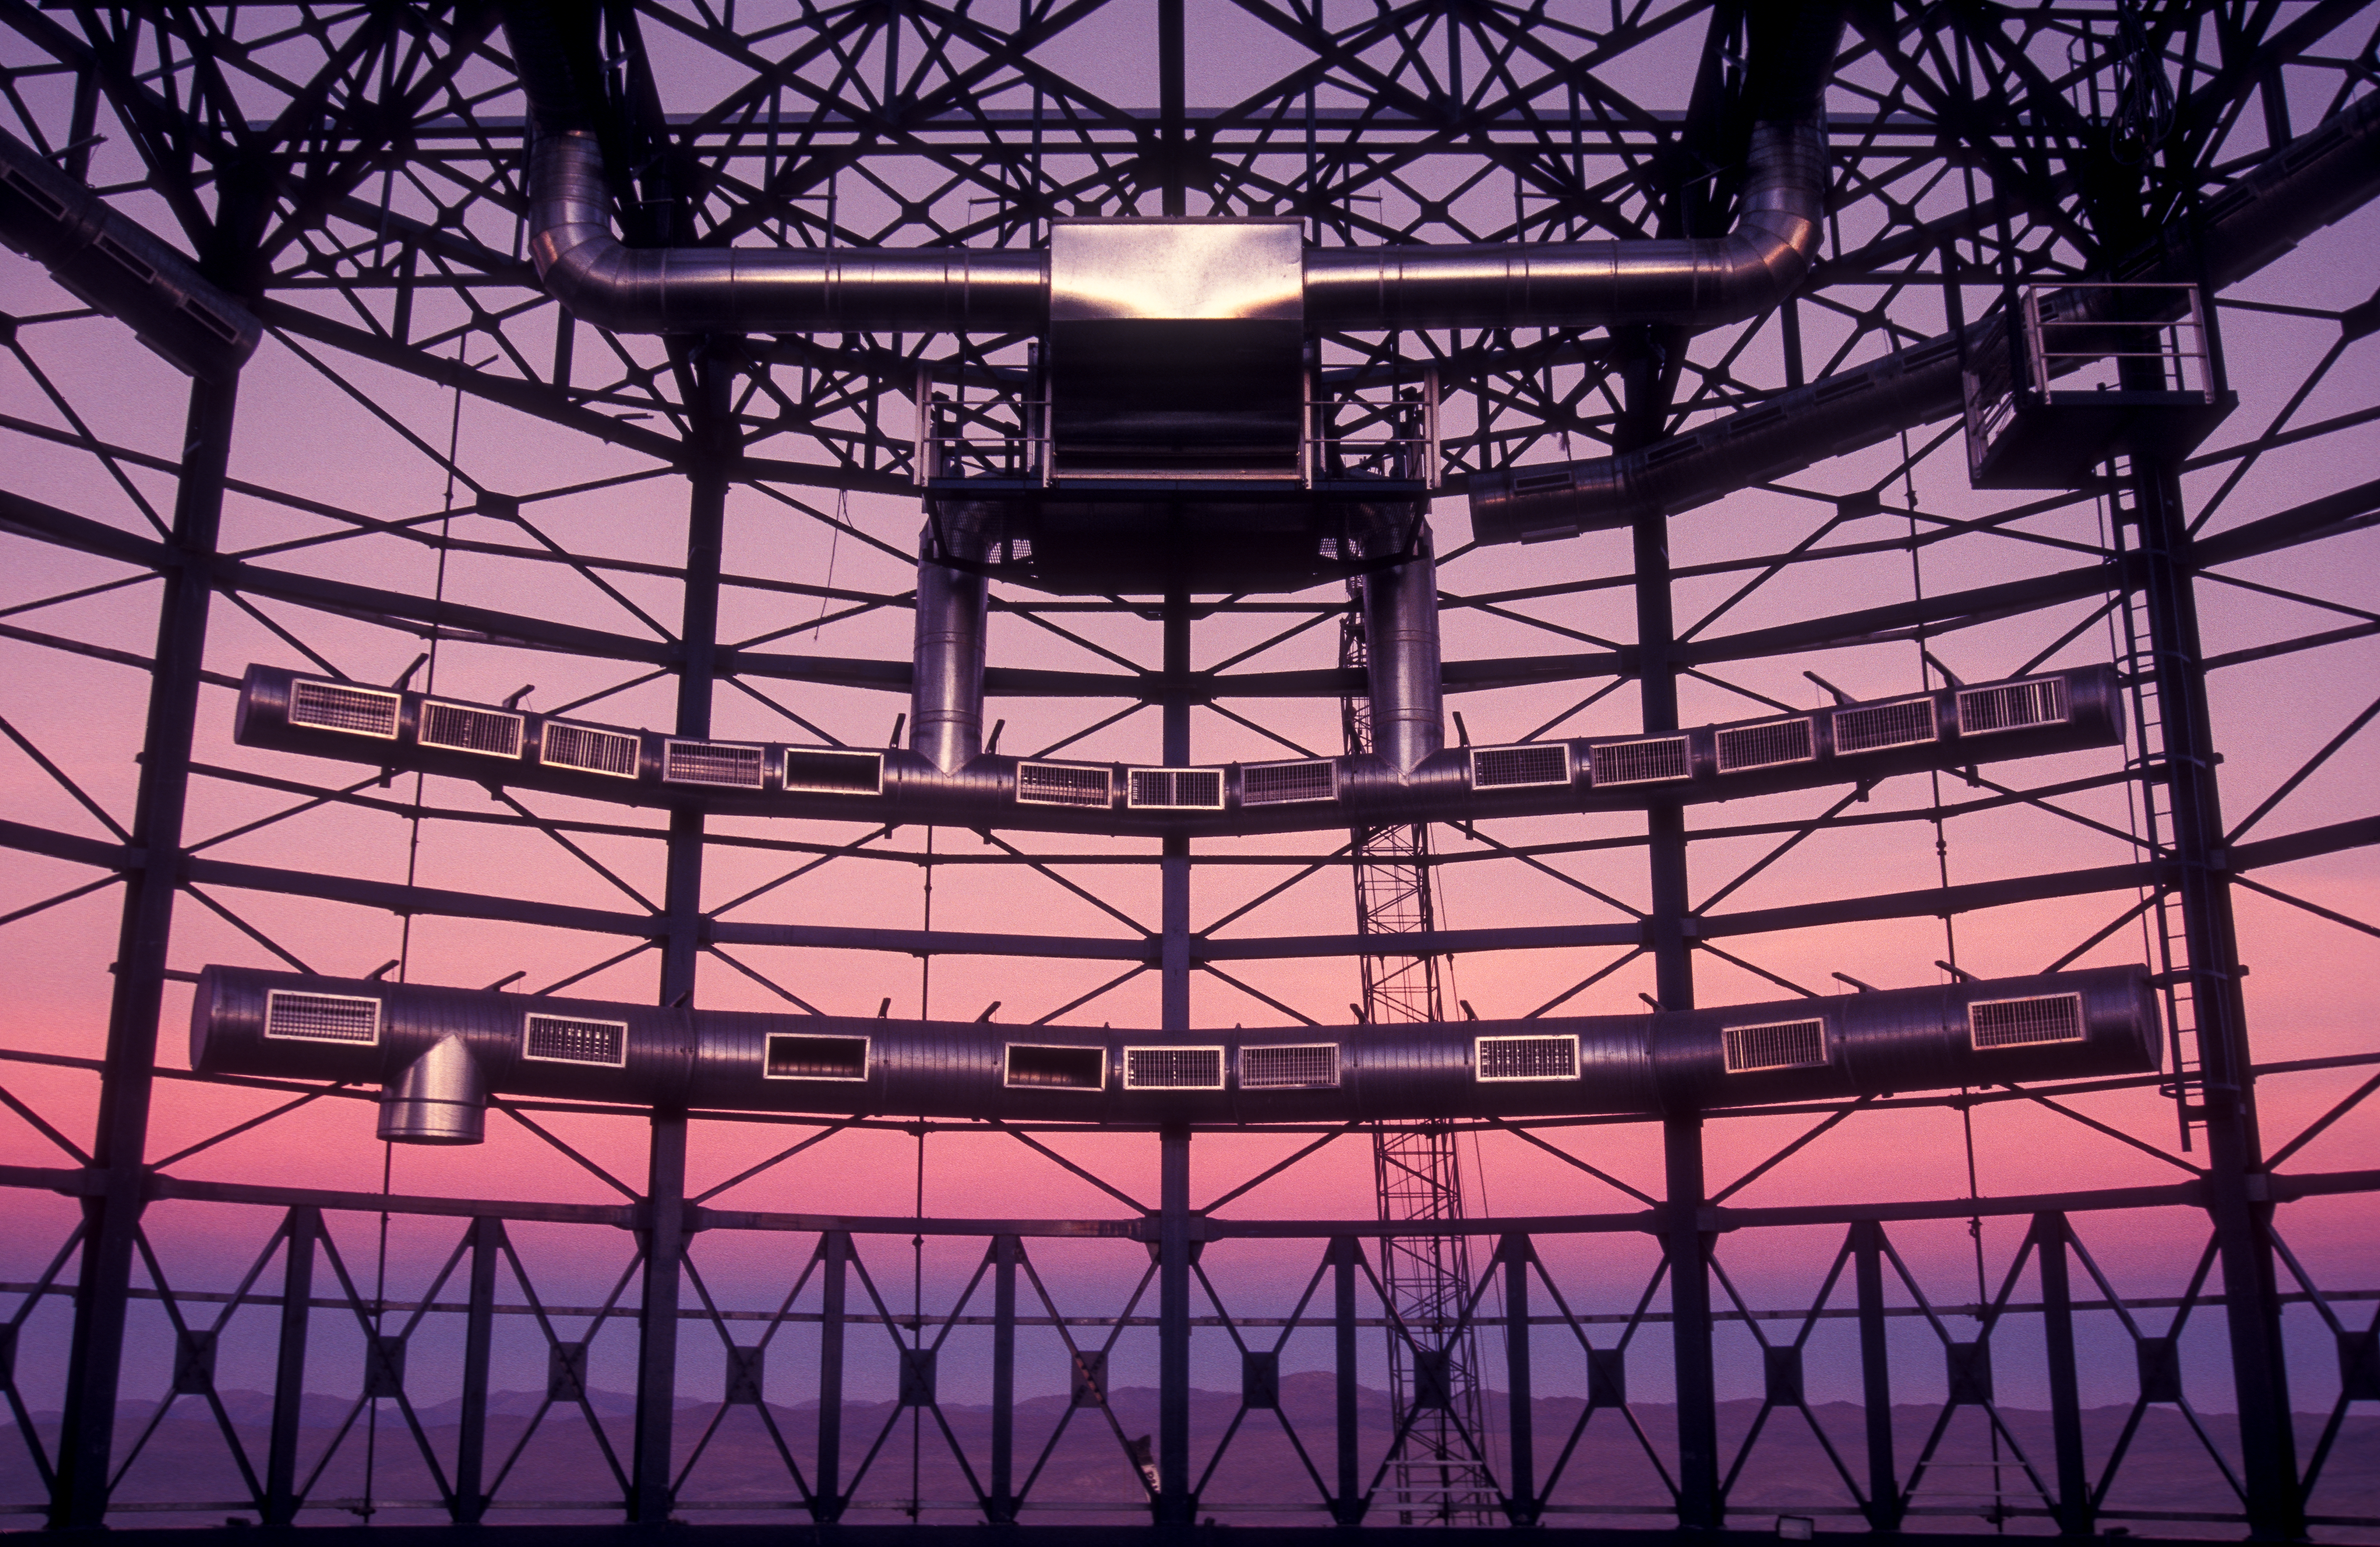

Evening sky through an empty dome

This image was taken when the UT4 telescope (Yepun) was still under construction. The golden evening sky can be seen through the empty skeleton of the dome. Cerro Armazones, home of the future Extremely Large Telescope, can be seen in the horizon.

Credit: G.Hüdepohl (atacamaphoto.com)/ESO